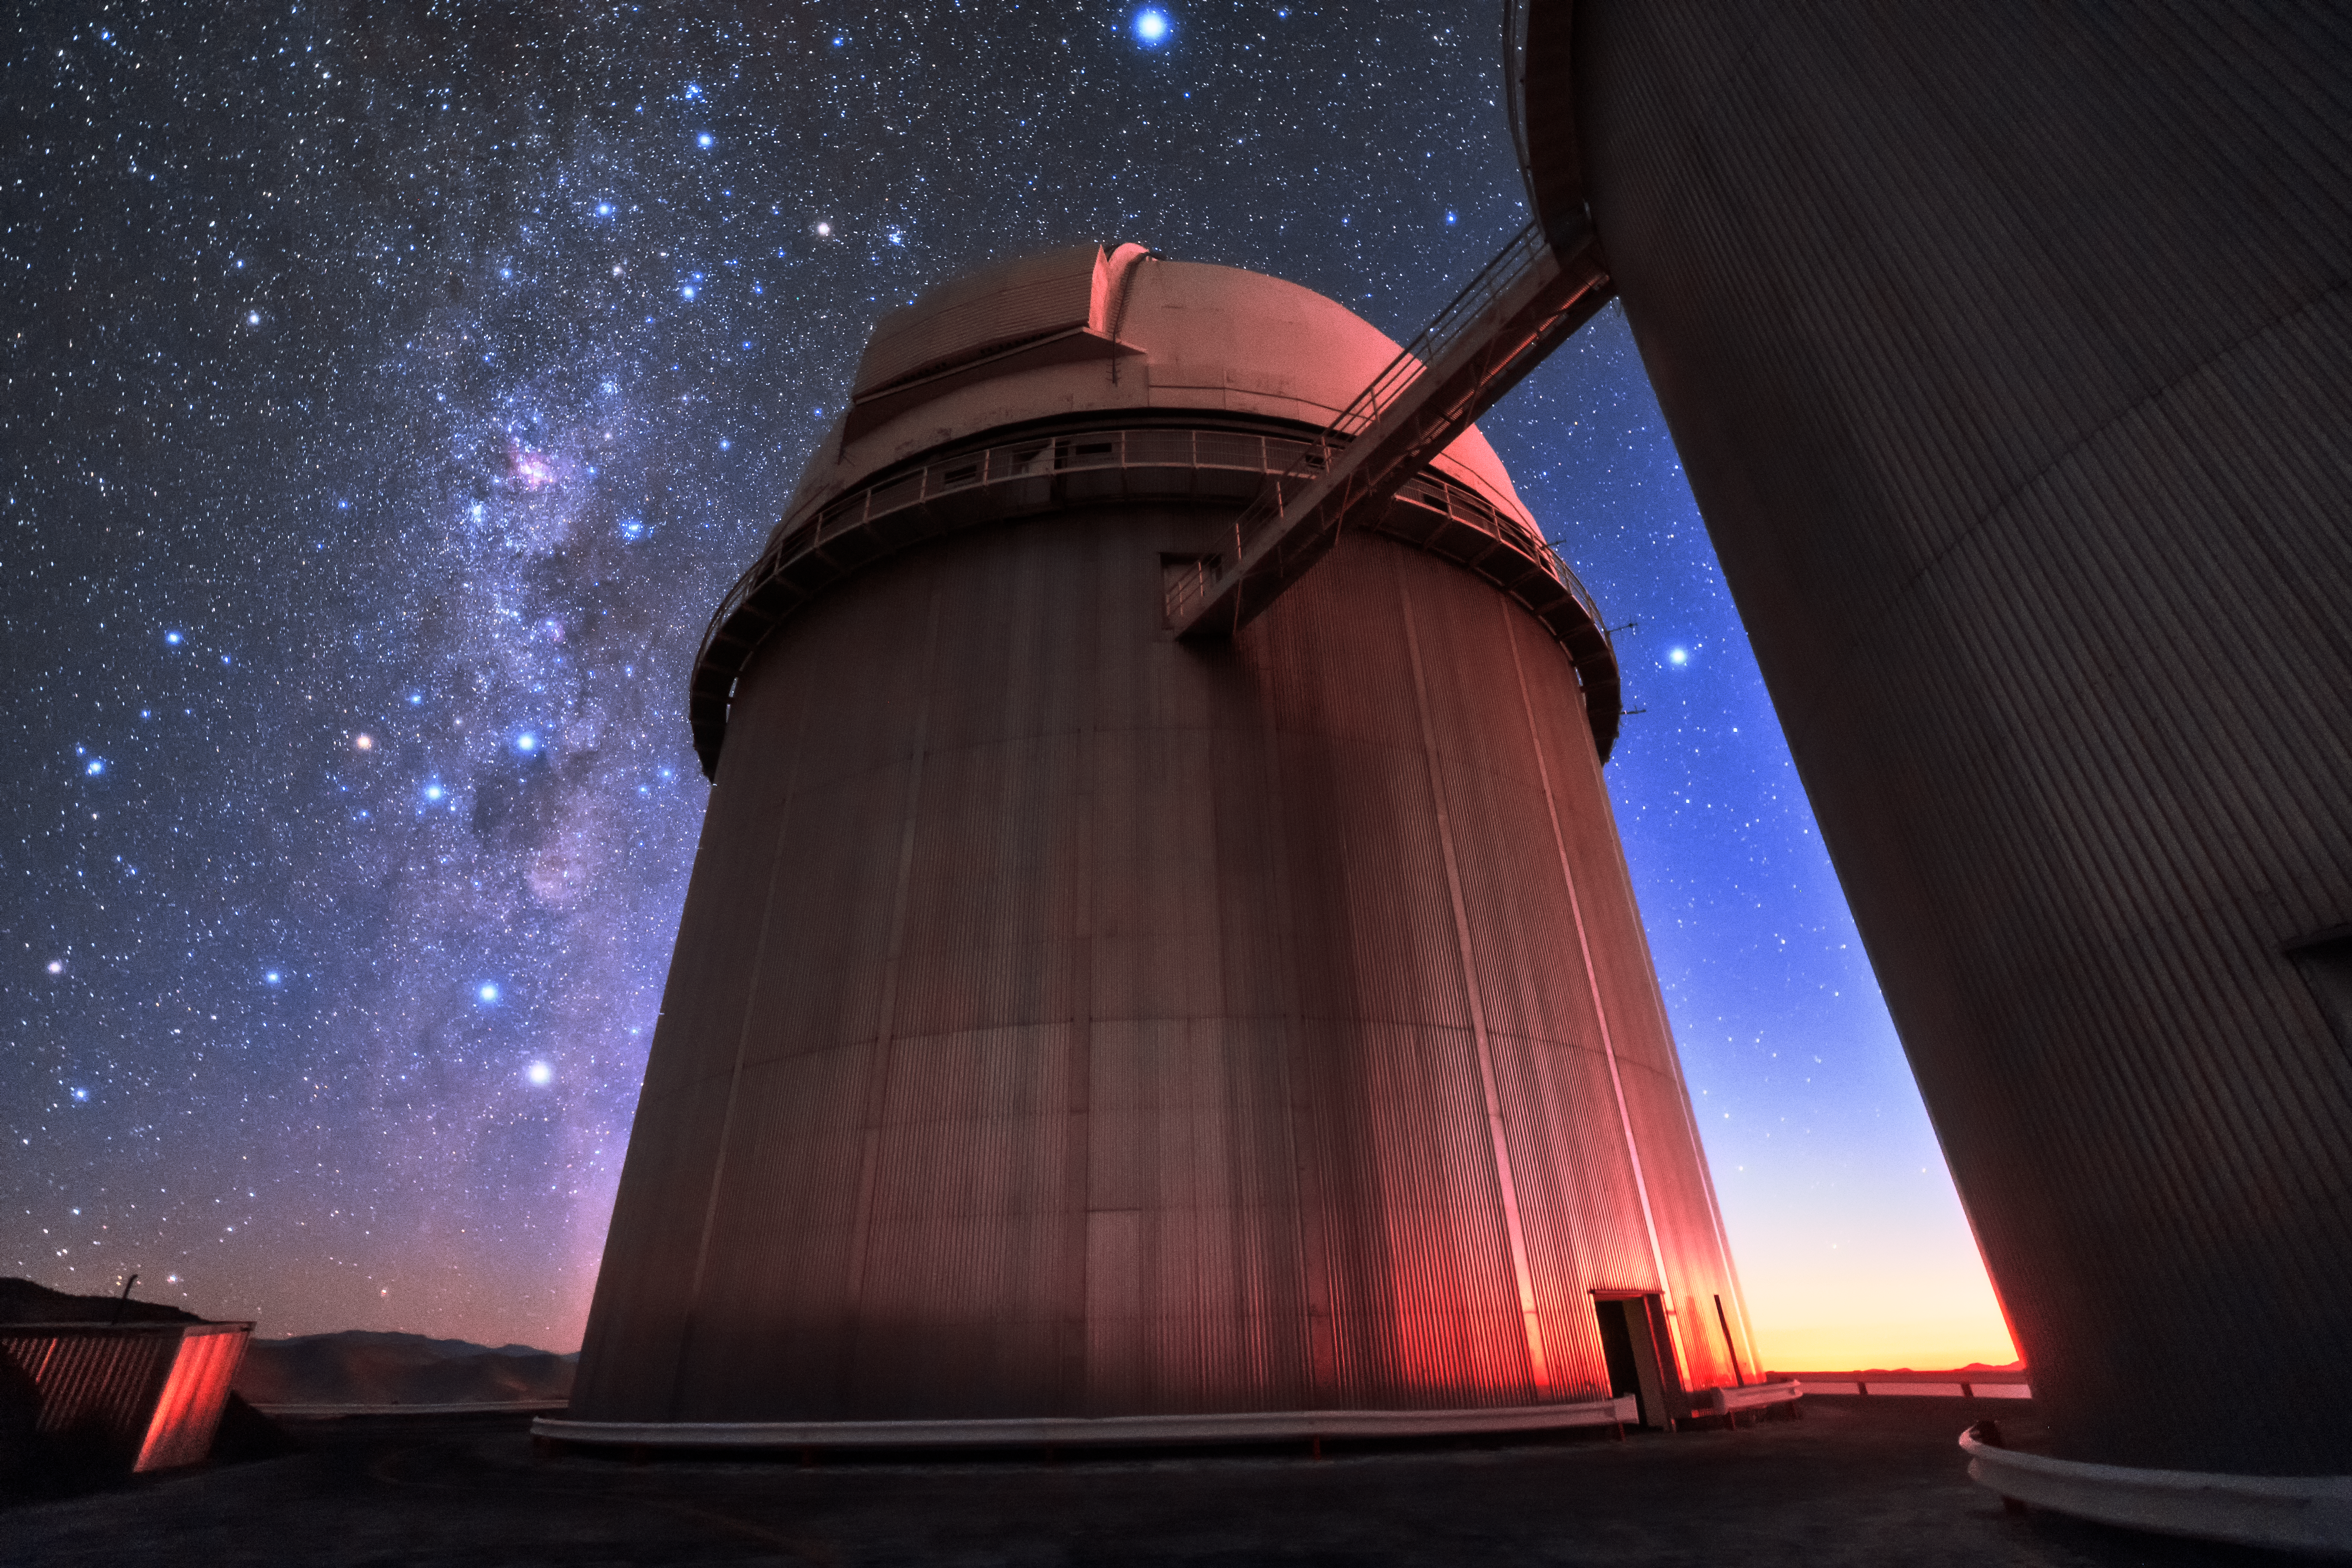

3.6-metre eye on the sky

The ESO 3.6-metre telescope sits under the sky glittering with stars above its home, ESO's La Silla Observatory. After seeing first light towards the end of 1976, this telescope began scientific operations in 1977, and has been helping astronomers to study the Universe ever since. Multiple upgrades have helped the telescope to maintain its place as one of the most productive engines of astronomical research. It has also hosted many instruments, notably the High Accuracy Radial velocity Planet Searcher (HARPS), the world's foremost exoplanet hunter, which has discovered scores of alien worlds.

Credit: ESO